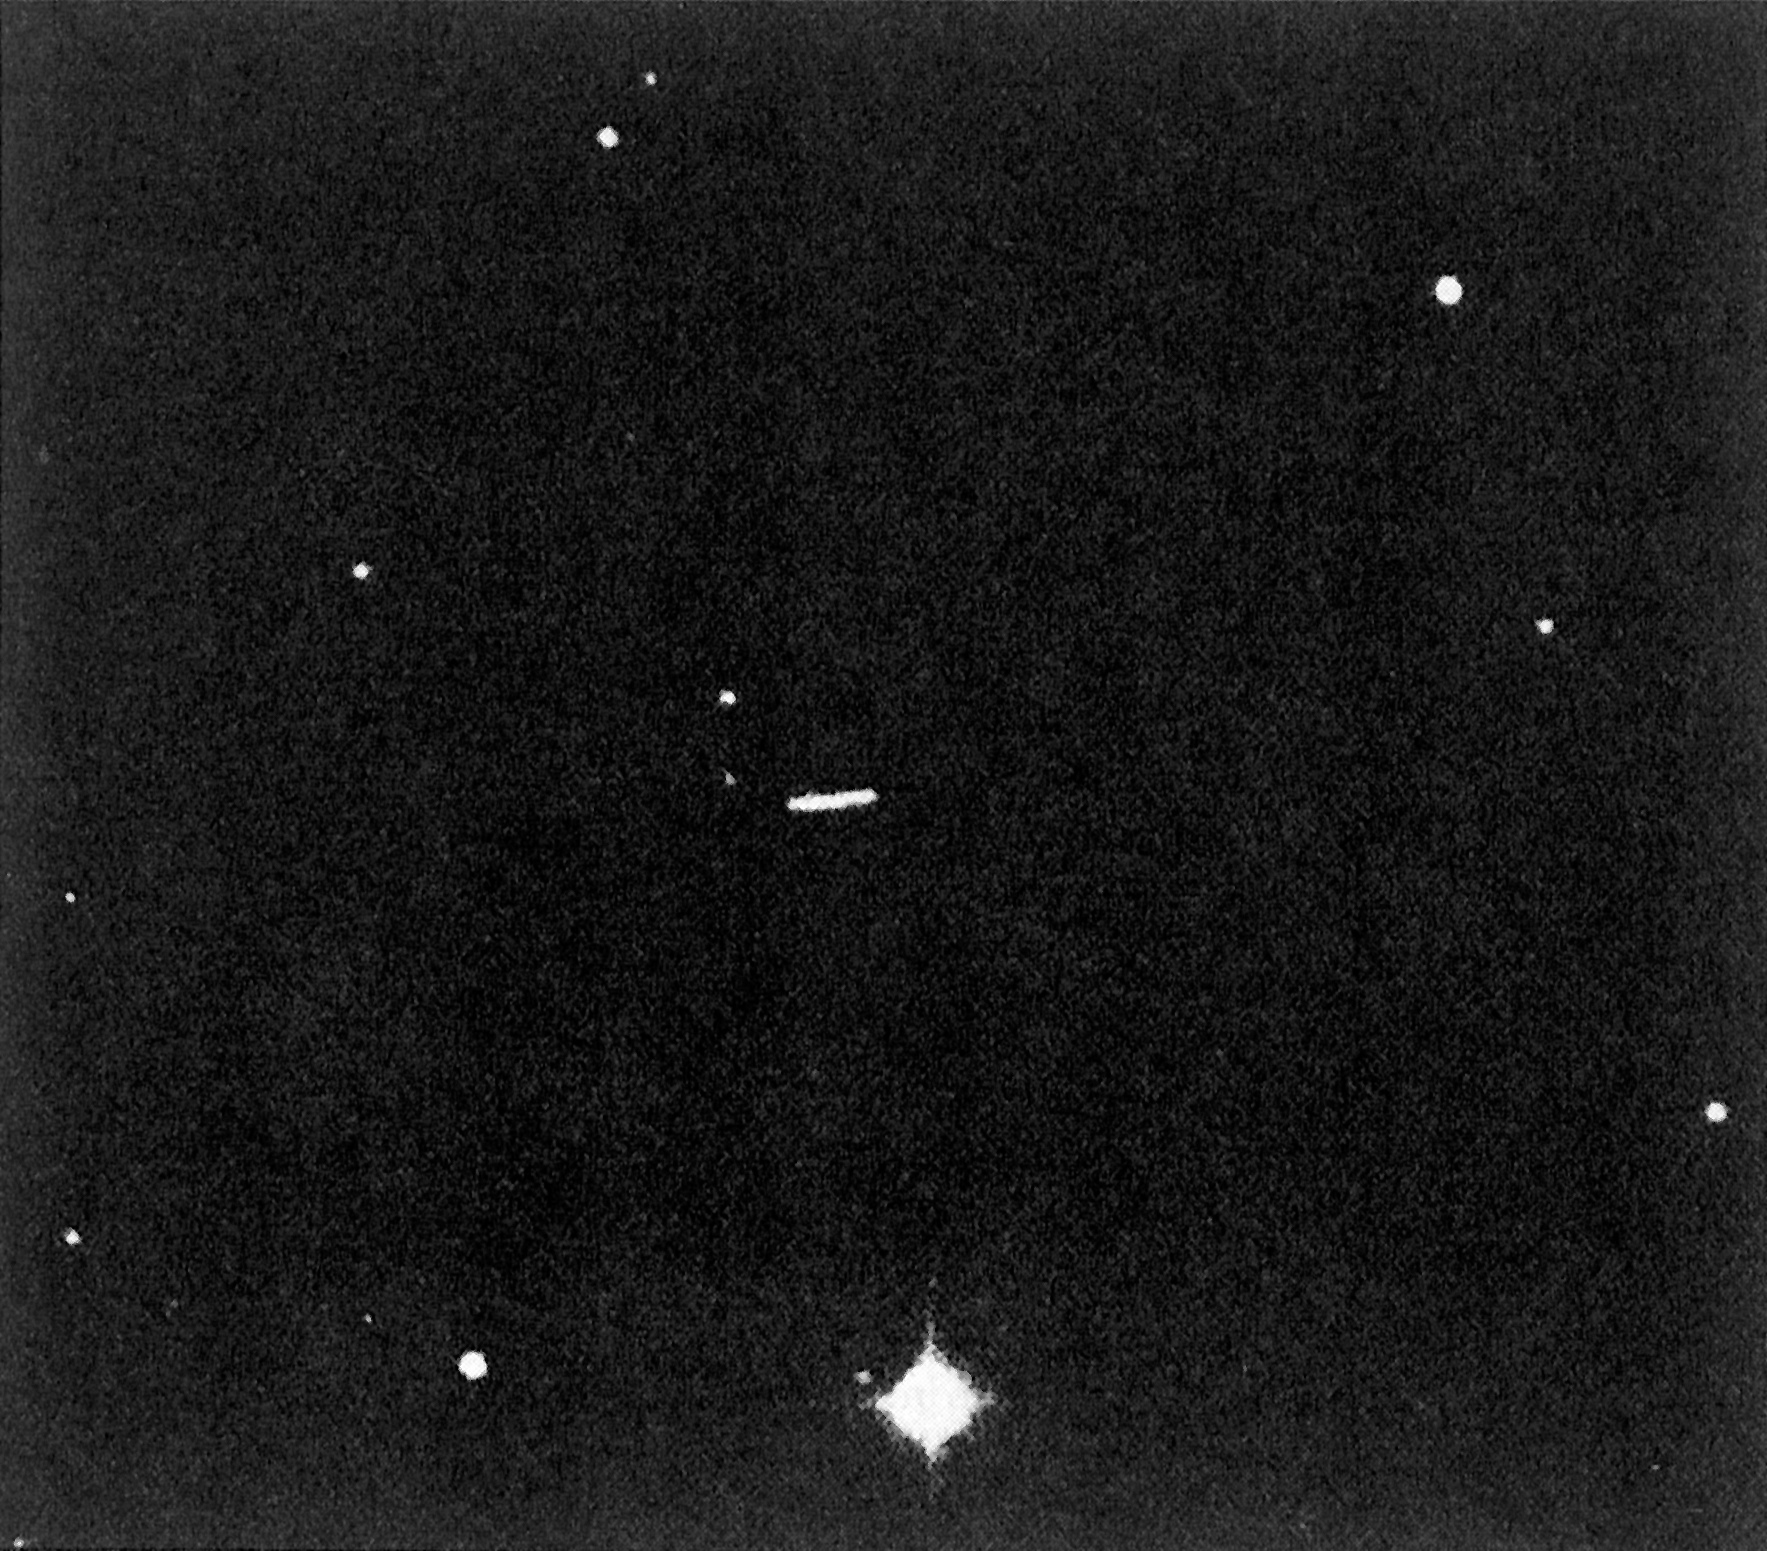

Minor planet (1179) Mally

The trail of Minor Planet (1179) Mally, as seen on a 30-min. blue ESO Schmidt plate obtained on March 12, 1986. (ESO Press Release eso8611; BW)

Credit: ESO